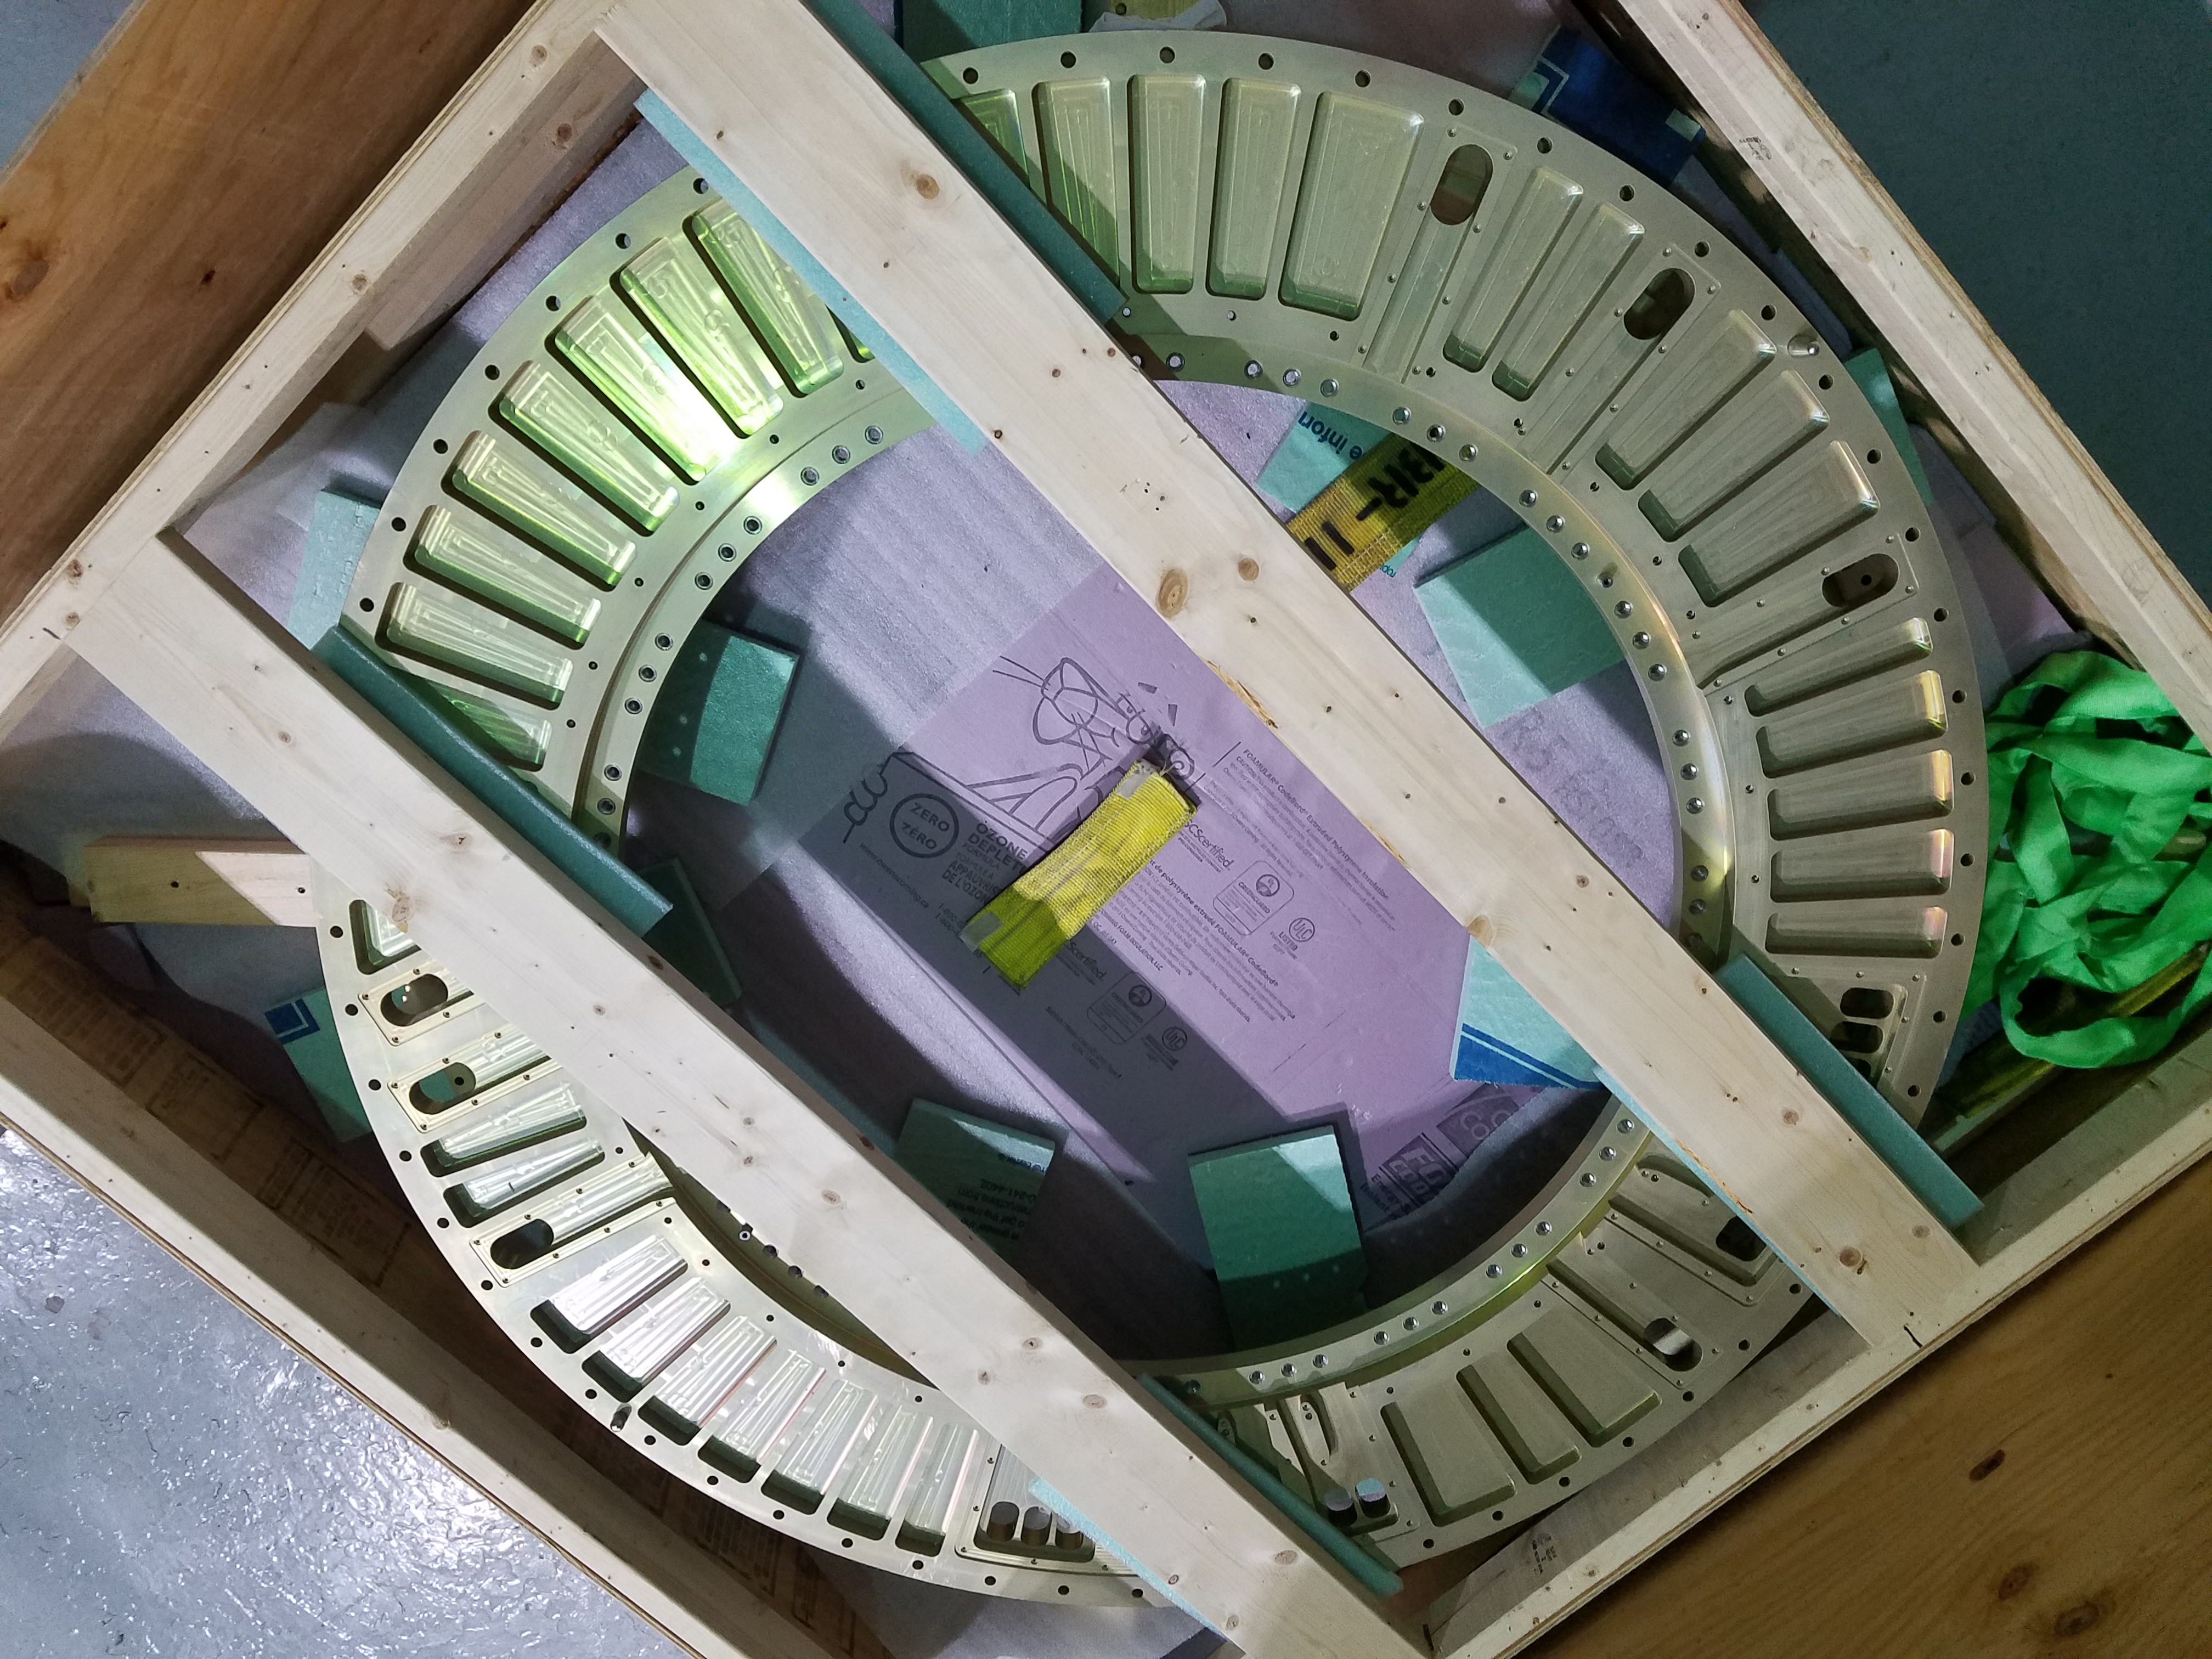

Camera Back Flange

The Back Flange of the LSST Camera was received at the SLAC National Accelerator Laboratory last week. Fabricated from a single piece of aluminum by subcontractor Keller Technologies in Buffalo, NY, the Back Flange provides structural support for the rest of the Camera and is the mechanical interface between the Camera and Telescope. At SLAC, purge line parts and covers will be attached to the flange over the next few months. Then it will be shipped to IN2P3 in France, where it will be integrated with the filter exchange carousel and auto changer.

Credit: NOIRLab/ Vera C. Rubin Observatory/ NSF/ AURA